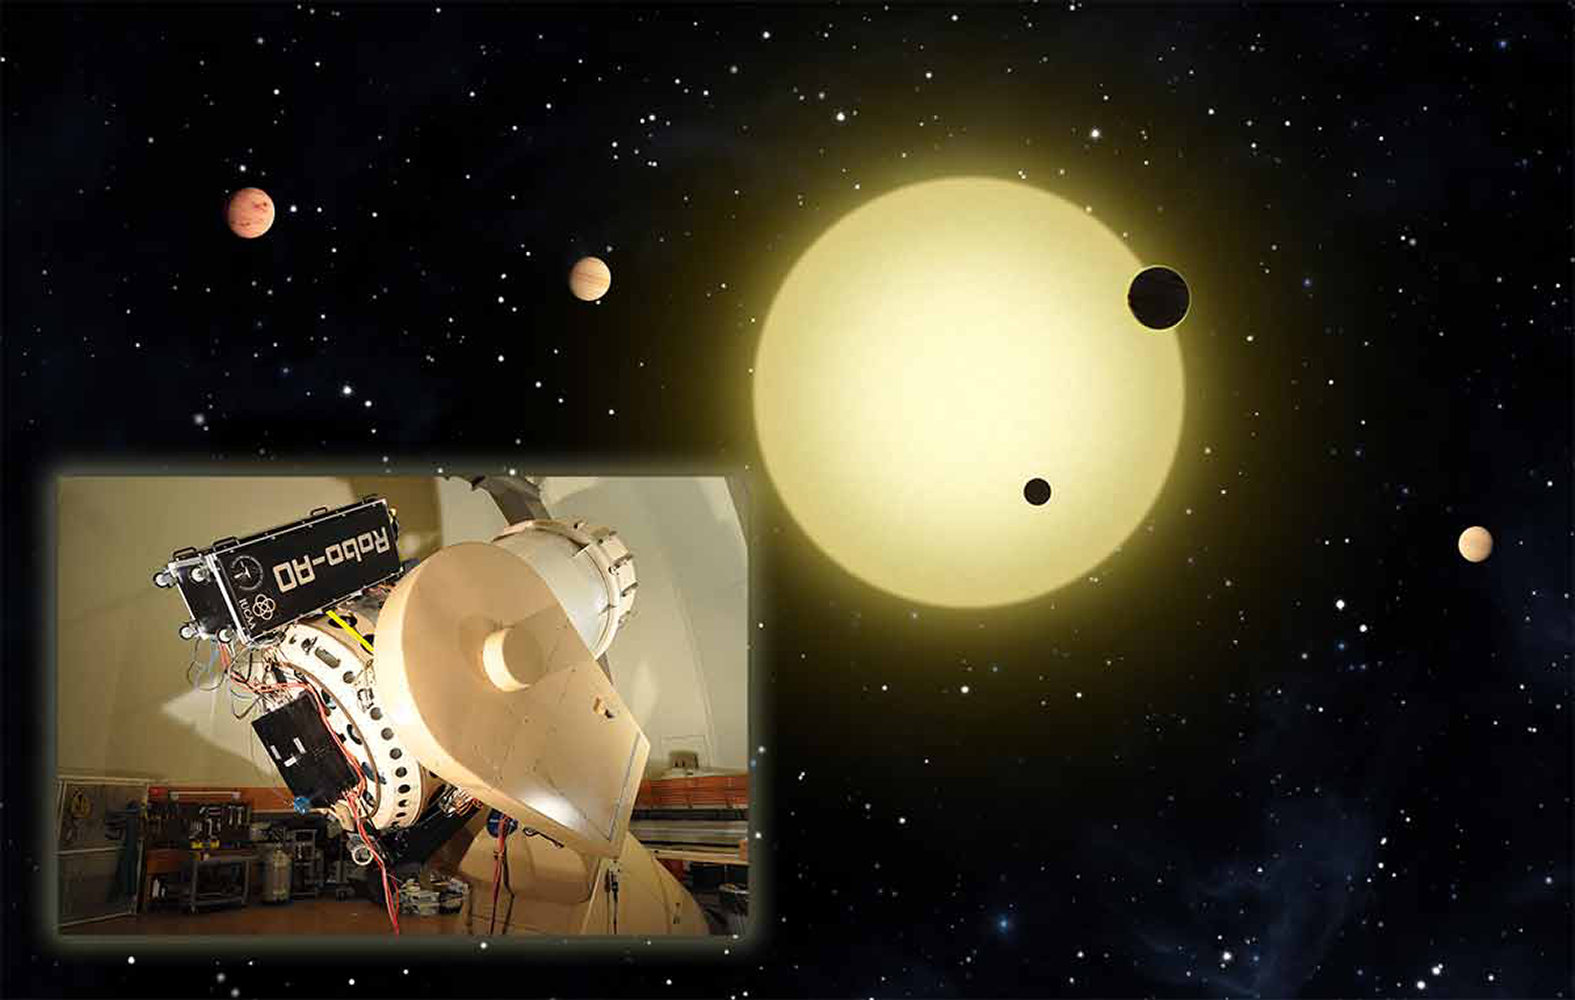

A five-planet system revealed by NASA's Kepler K2 mission

Astronomers using data from the Kepler spacecraft have discovered five planets in orbit around a nearby bright star. The planets have orbital periods ranging from 15 days to 1 year and sizes from 2.5 times the radius of the Earth to approximately the size of Jupiter. Because the central star is bright, future transit observations may be able to characterize the atmospheres of the planets. The Robo-AO adaptive optics system on the Kitt Peak 2.1m telescope was used to rule out a non-planetary origin for the transit signals.

Credit: NASA/Tim Pyle, inset: C. Baranec